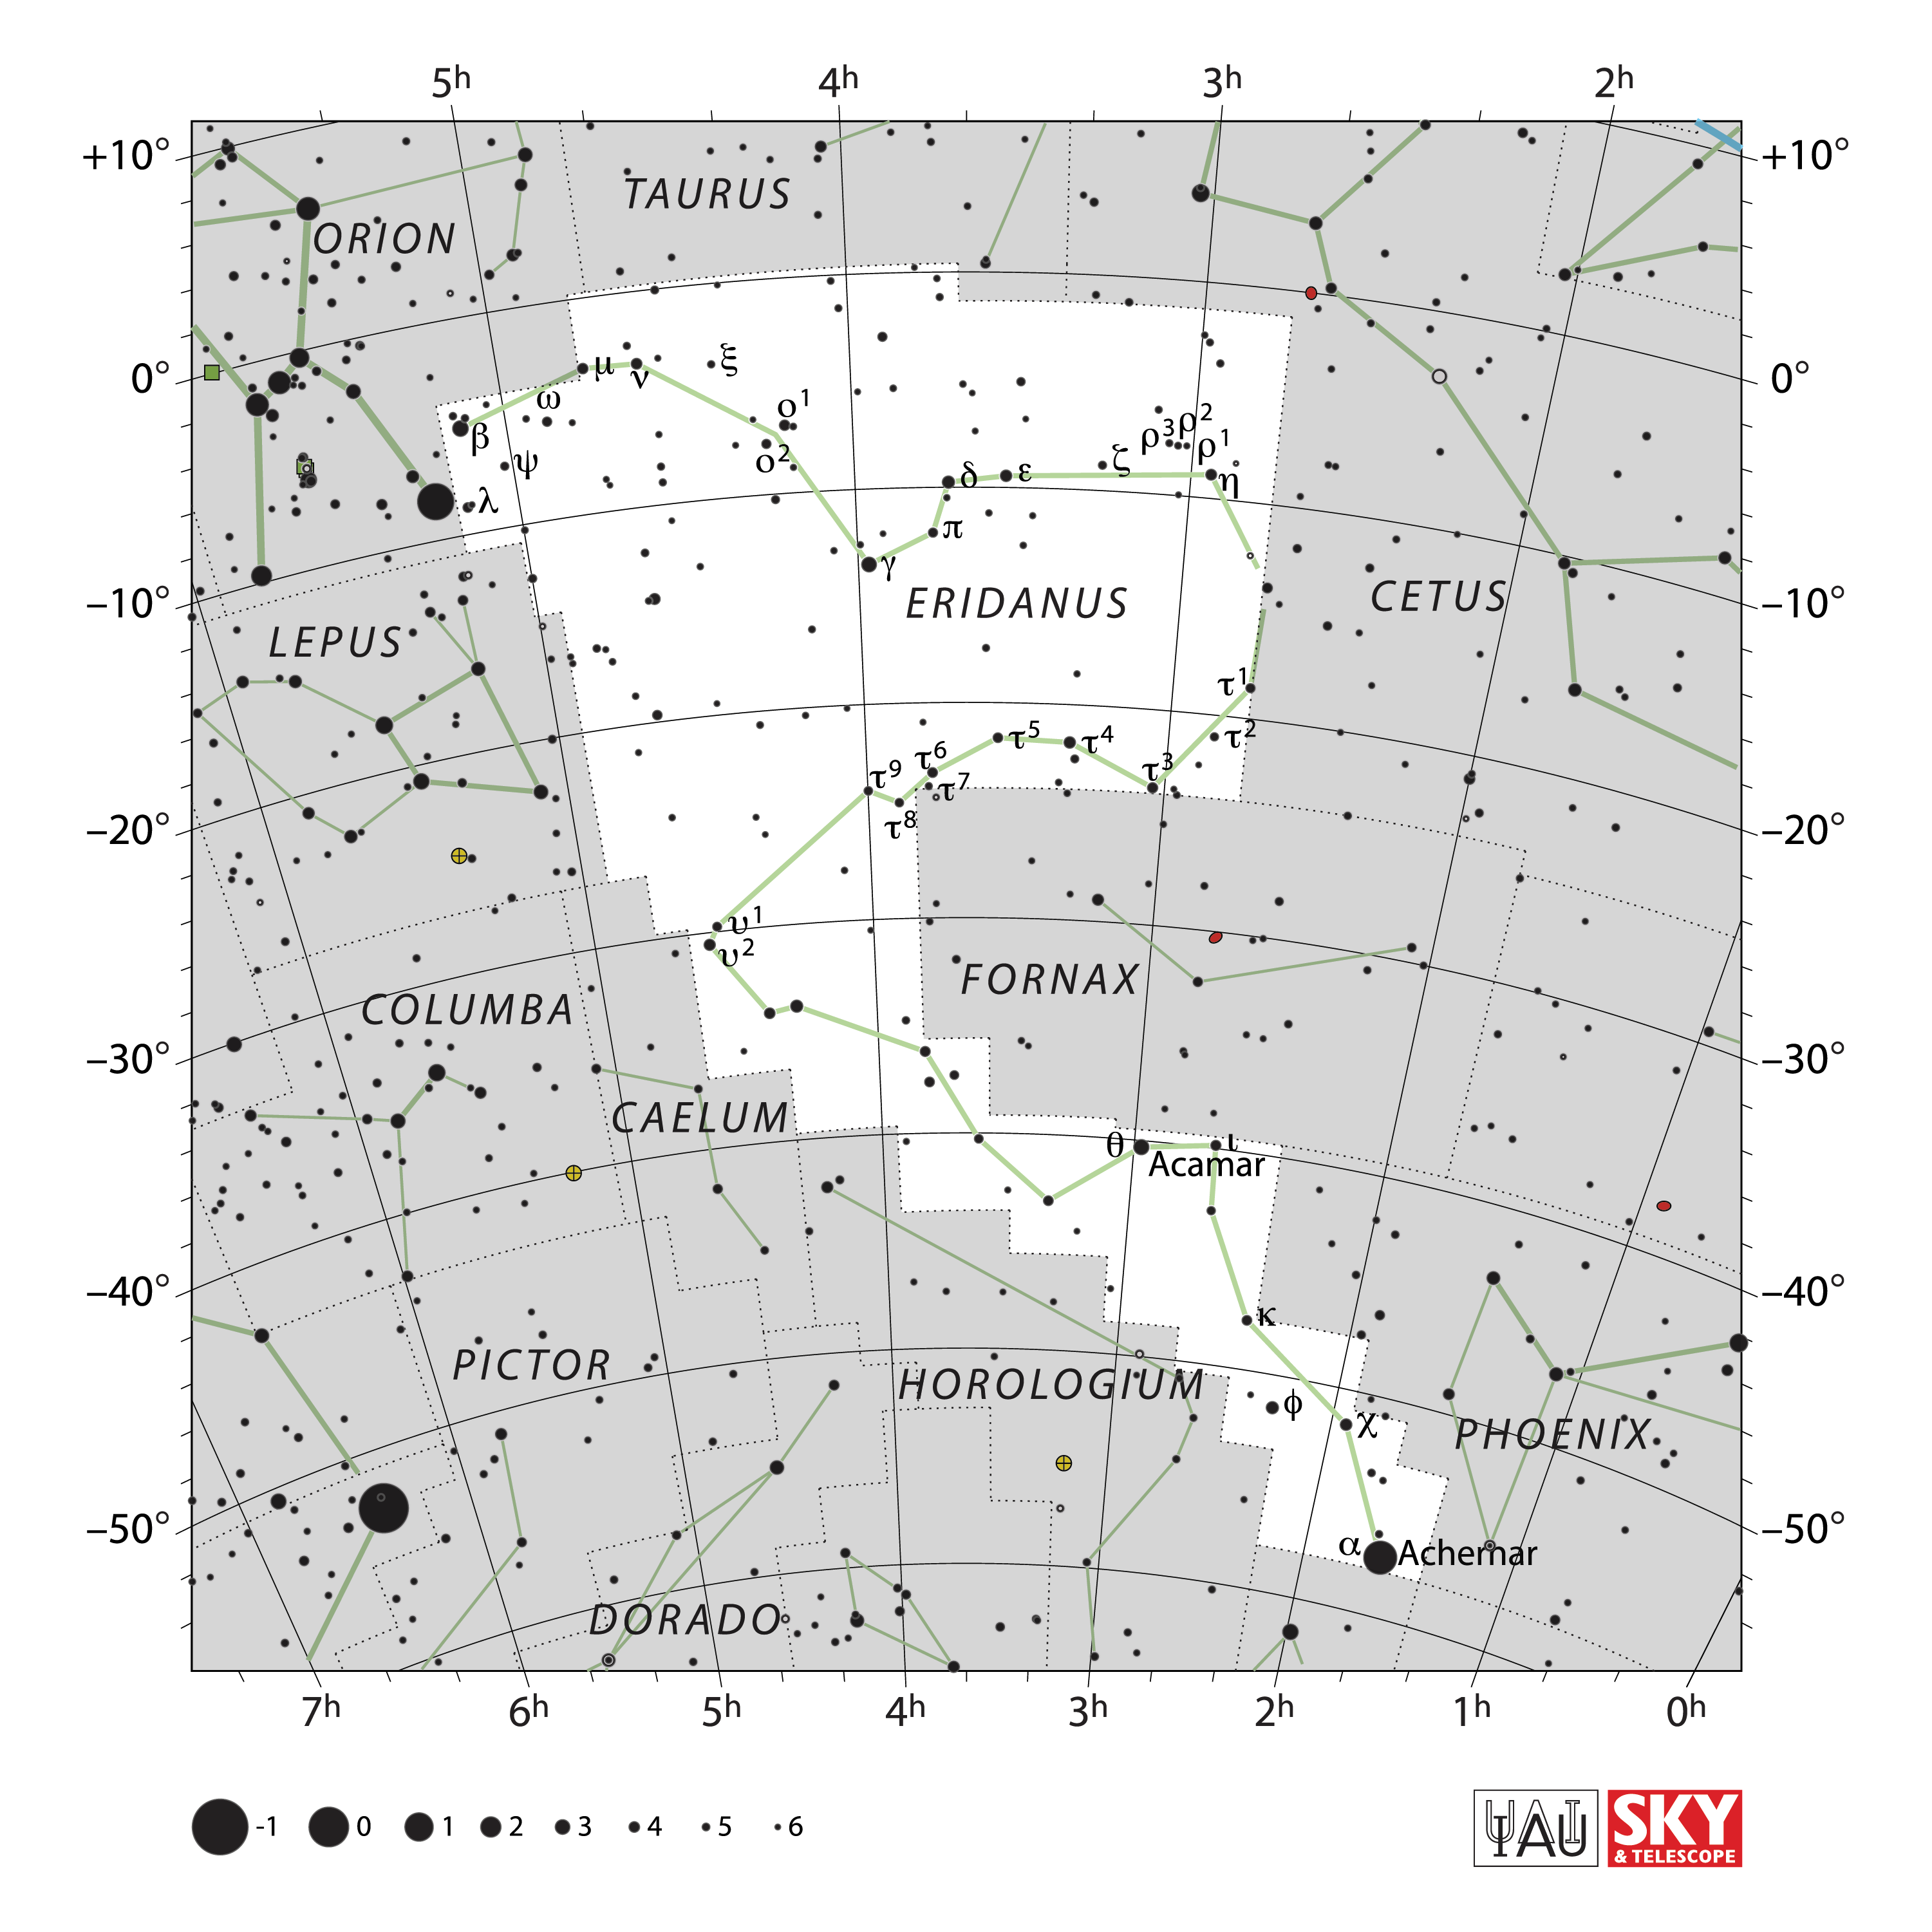

Eridanus

Credit: IAU and Sky & Telescope